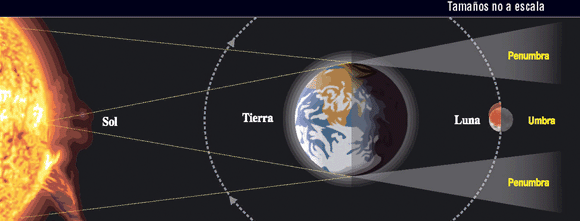

Eclipse total de Luna

Grafico explicativo del eclipse total de Luna

Credit: ESO